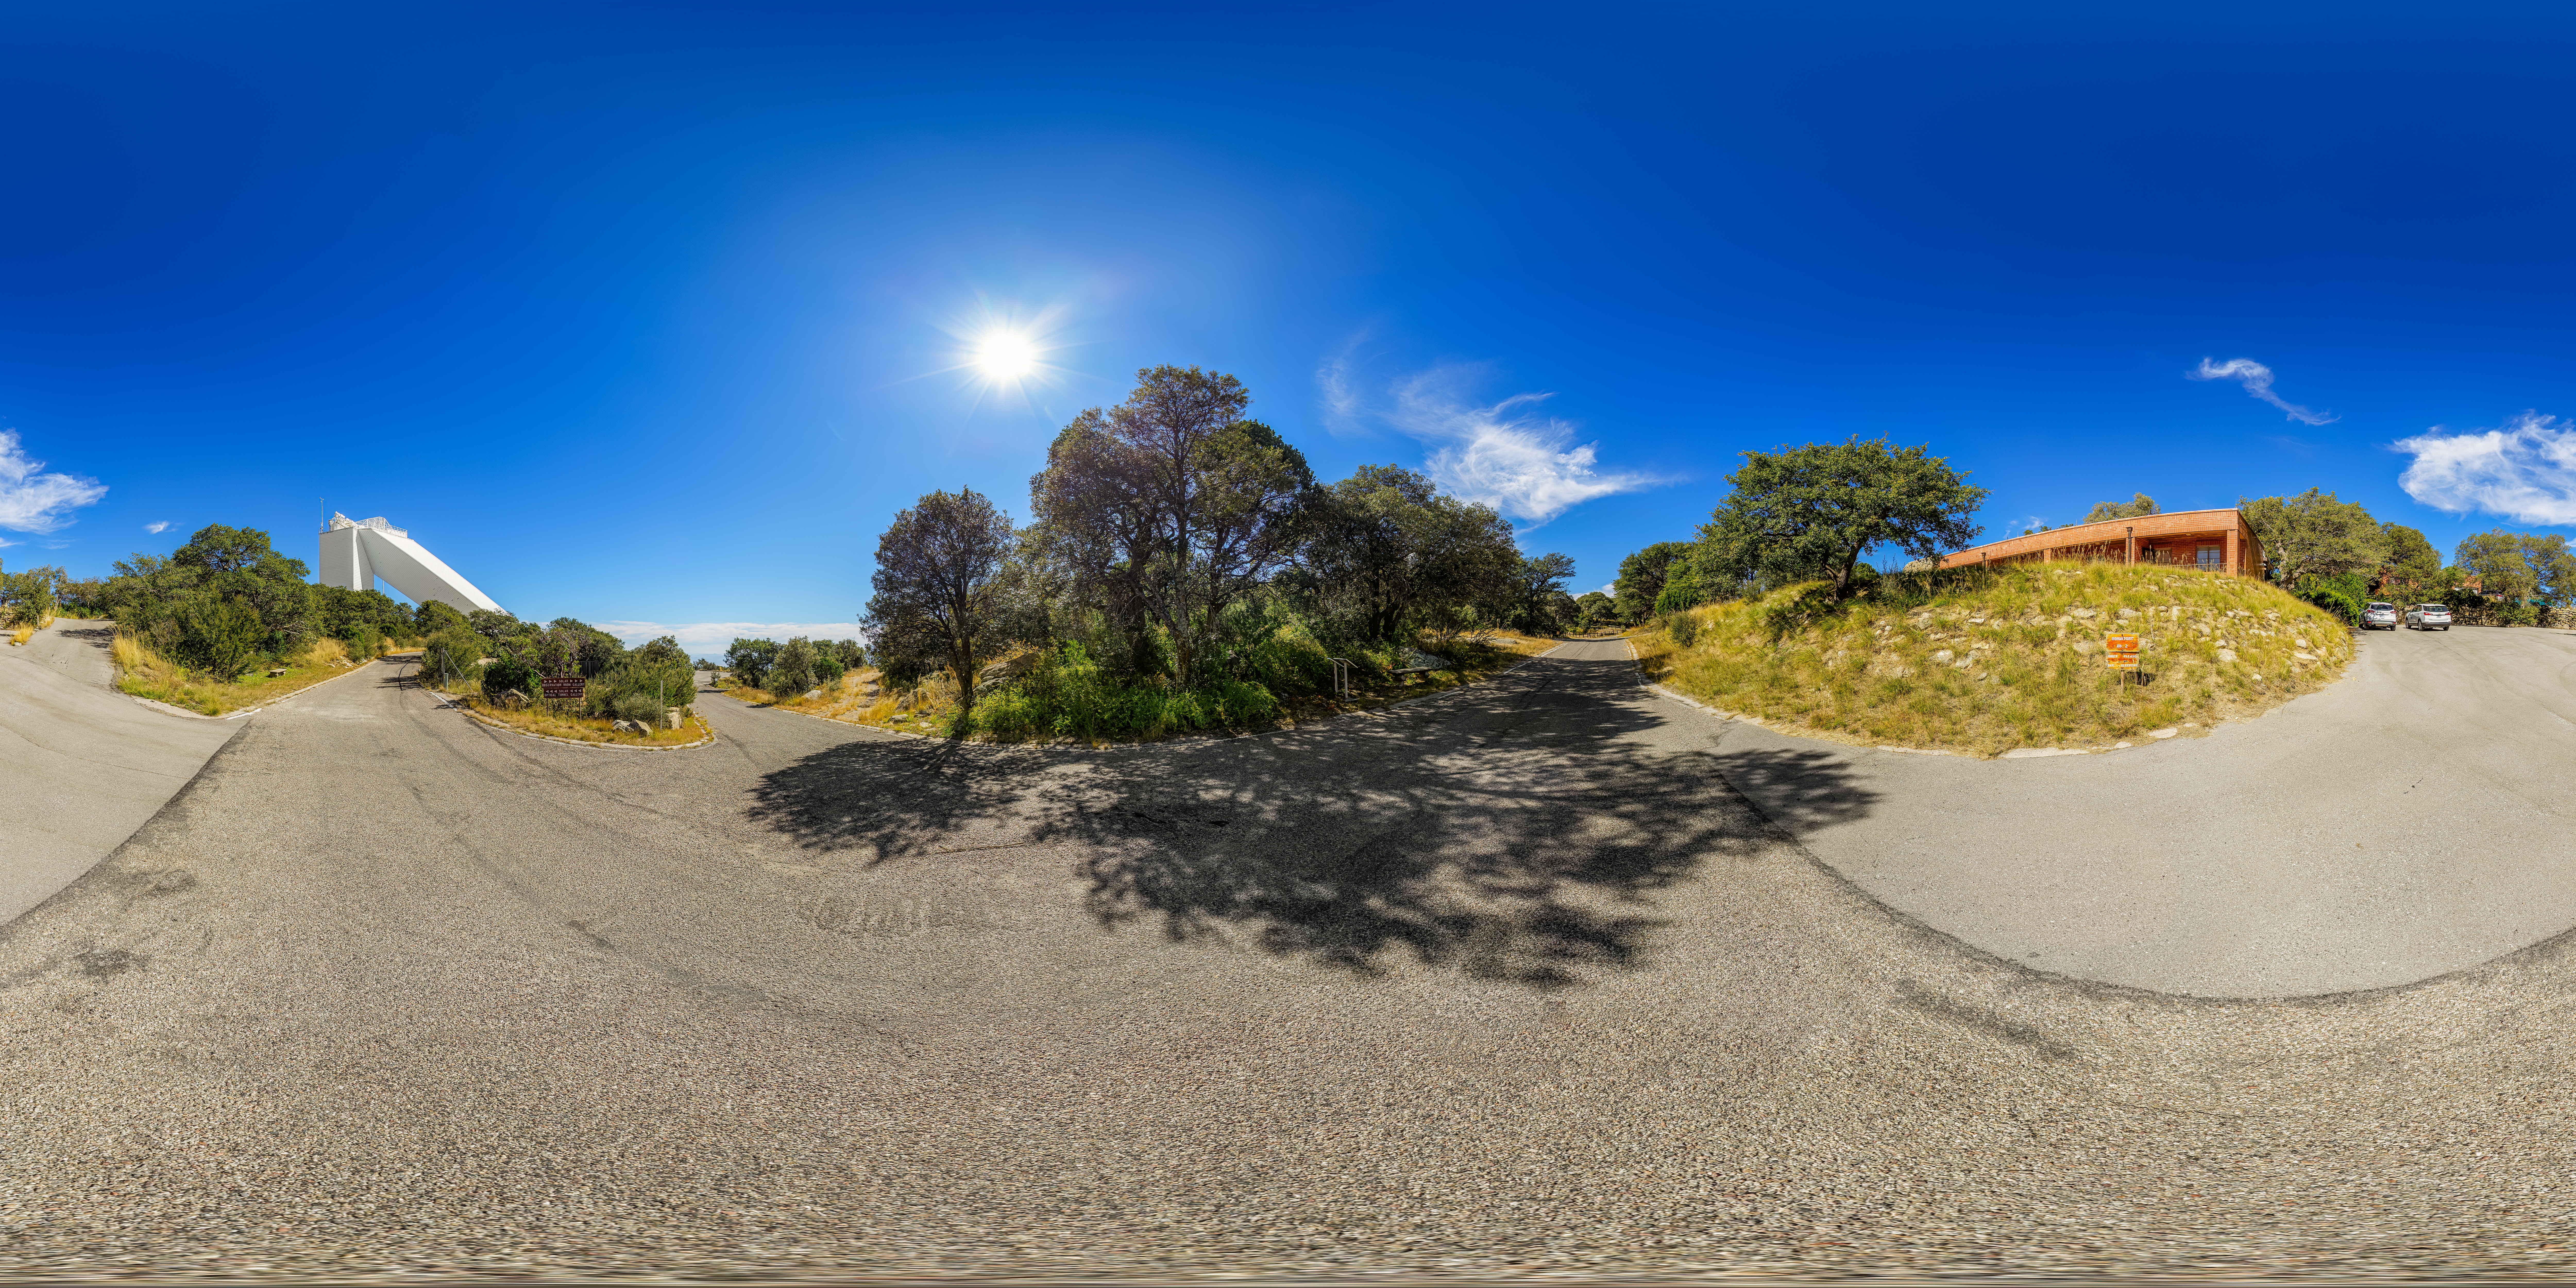

Kitt Peak National Observatory 360 Panorama

A 360 panorama view of part of the Kitt Peak National Observatory (KPNO), a Program of NSF NOIRLab, complex with the McMath-Pierce Solar Telescope in the distance.

Credit: KPNO/NOIRLab/NSF/AURA/P. Horálek